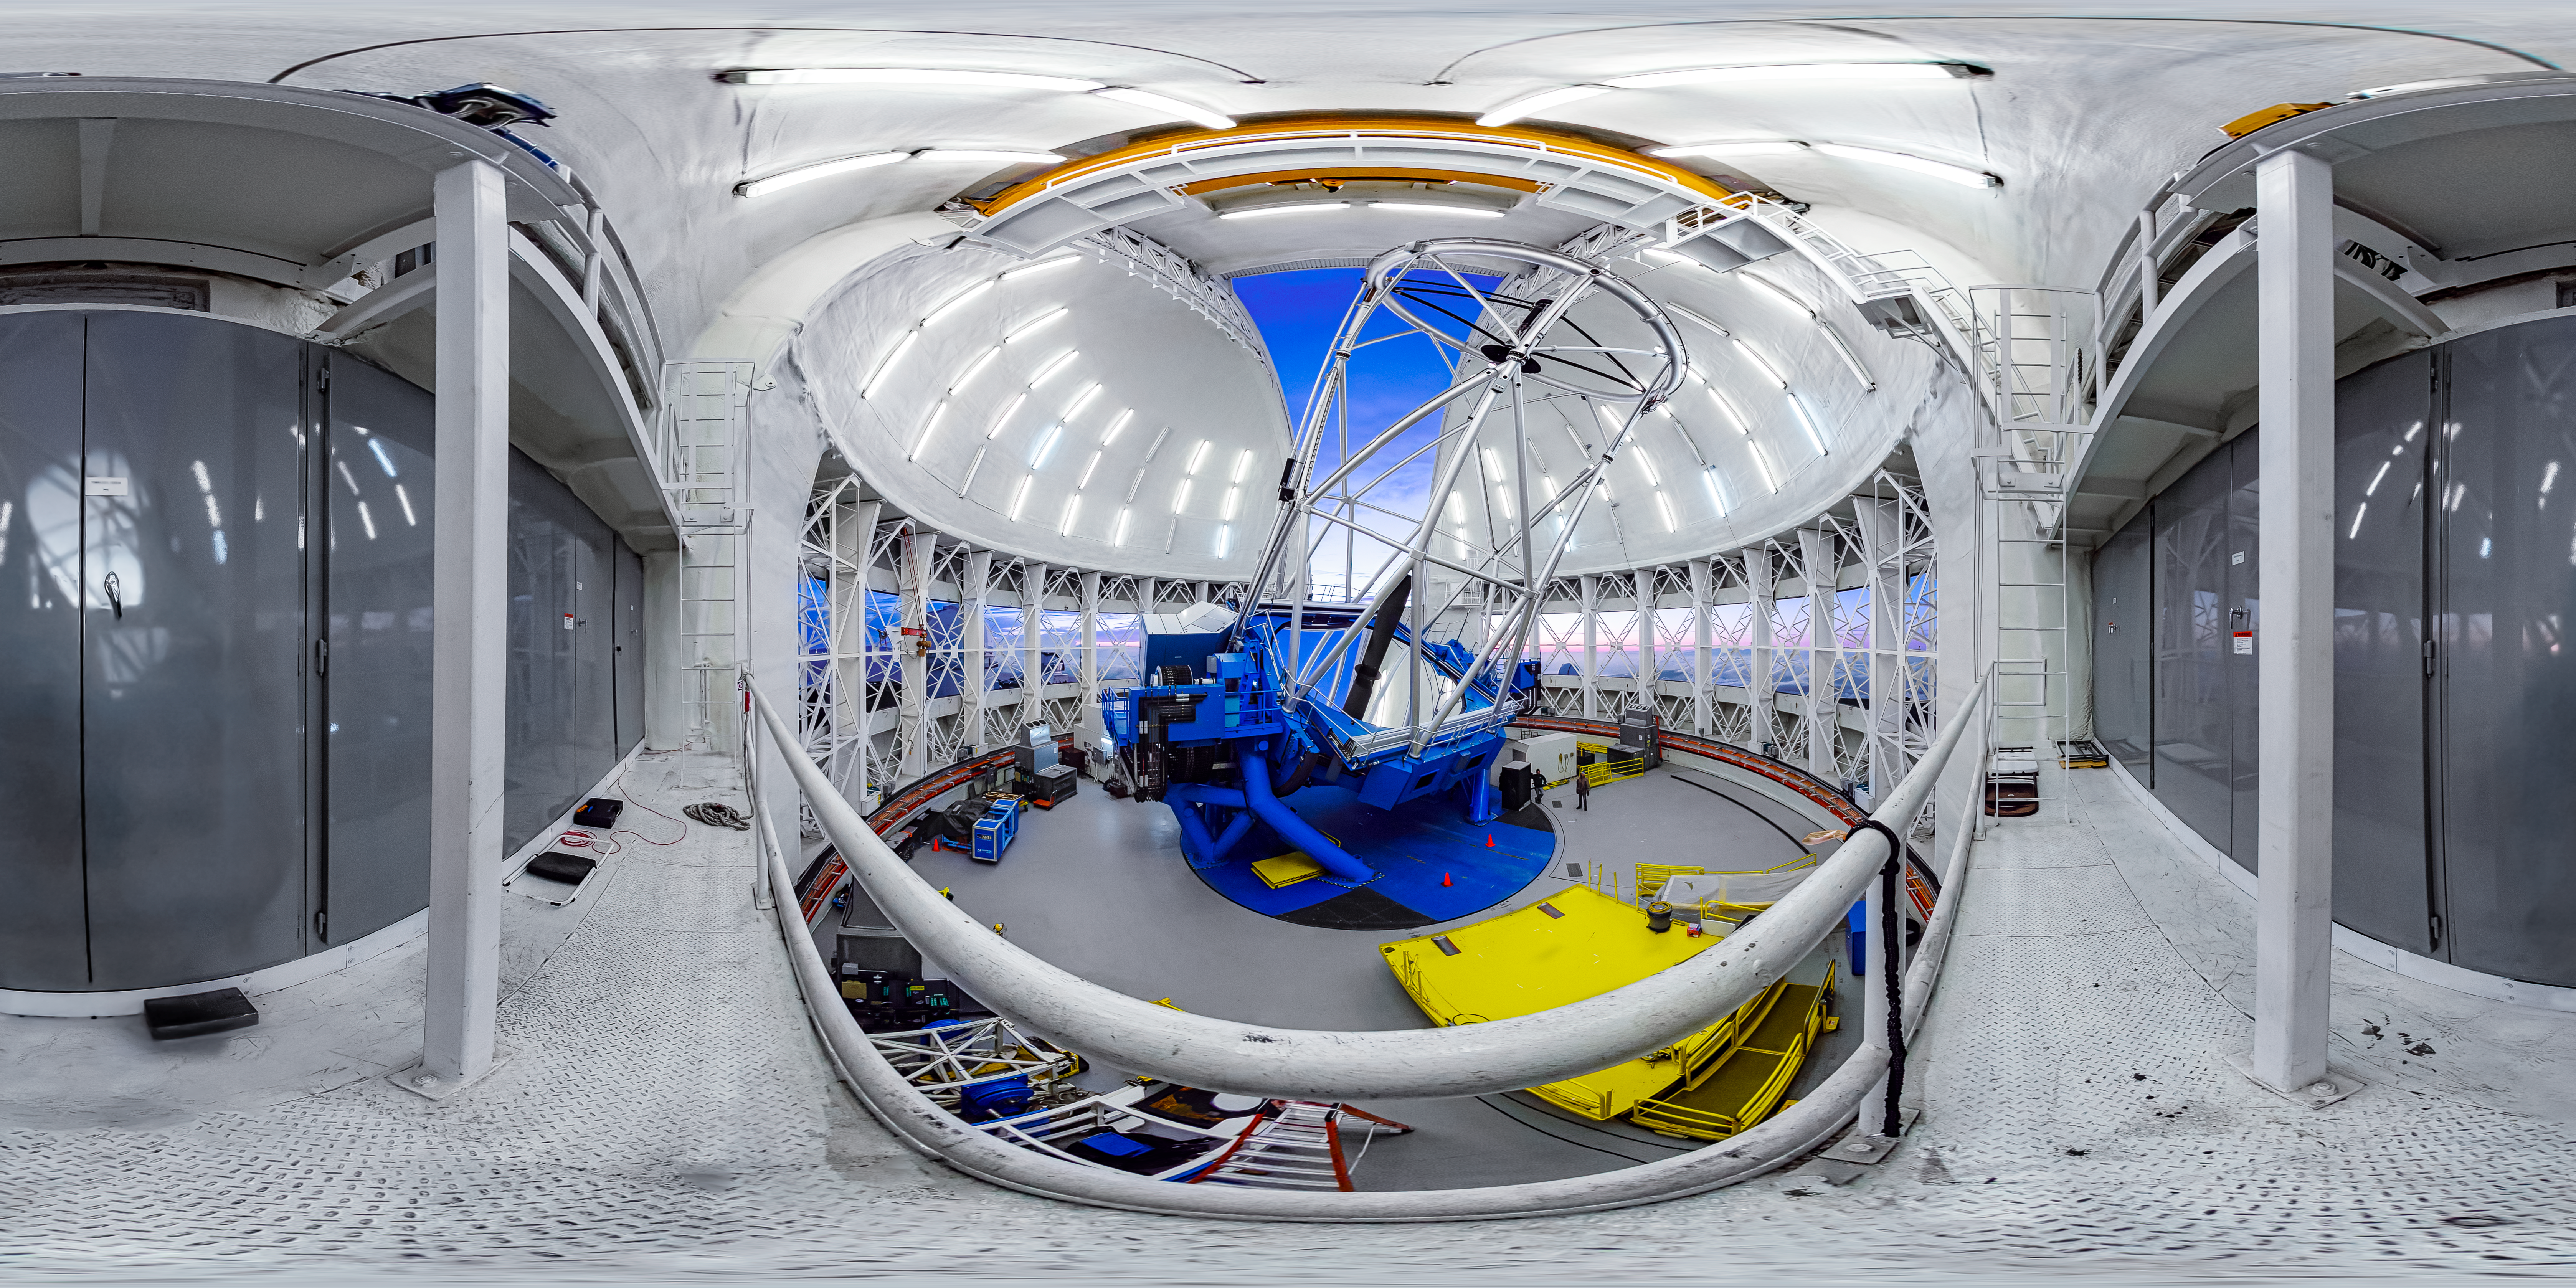

Gemini North Interior 360 Panorama

A 360 panorama of the interior of Gemini North in Hawai‘i from the catwalk.

Credit: International Gemini Observatory/NOIRLab/NSF/AURA/J. Pollard